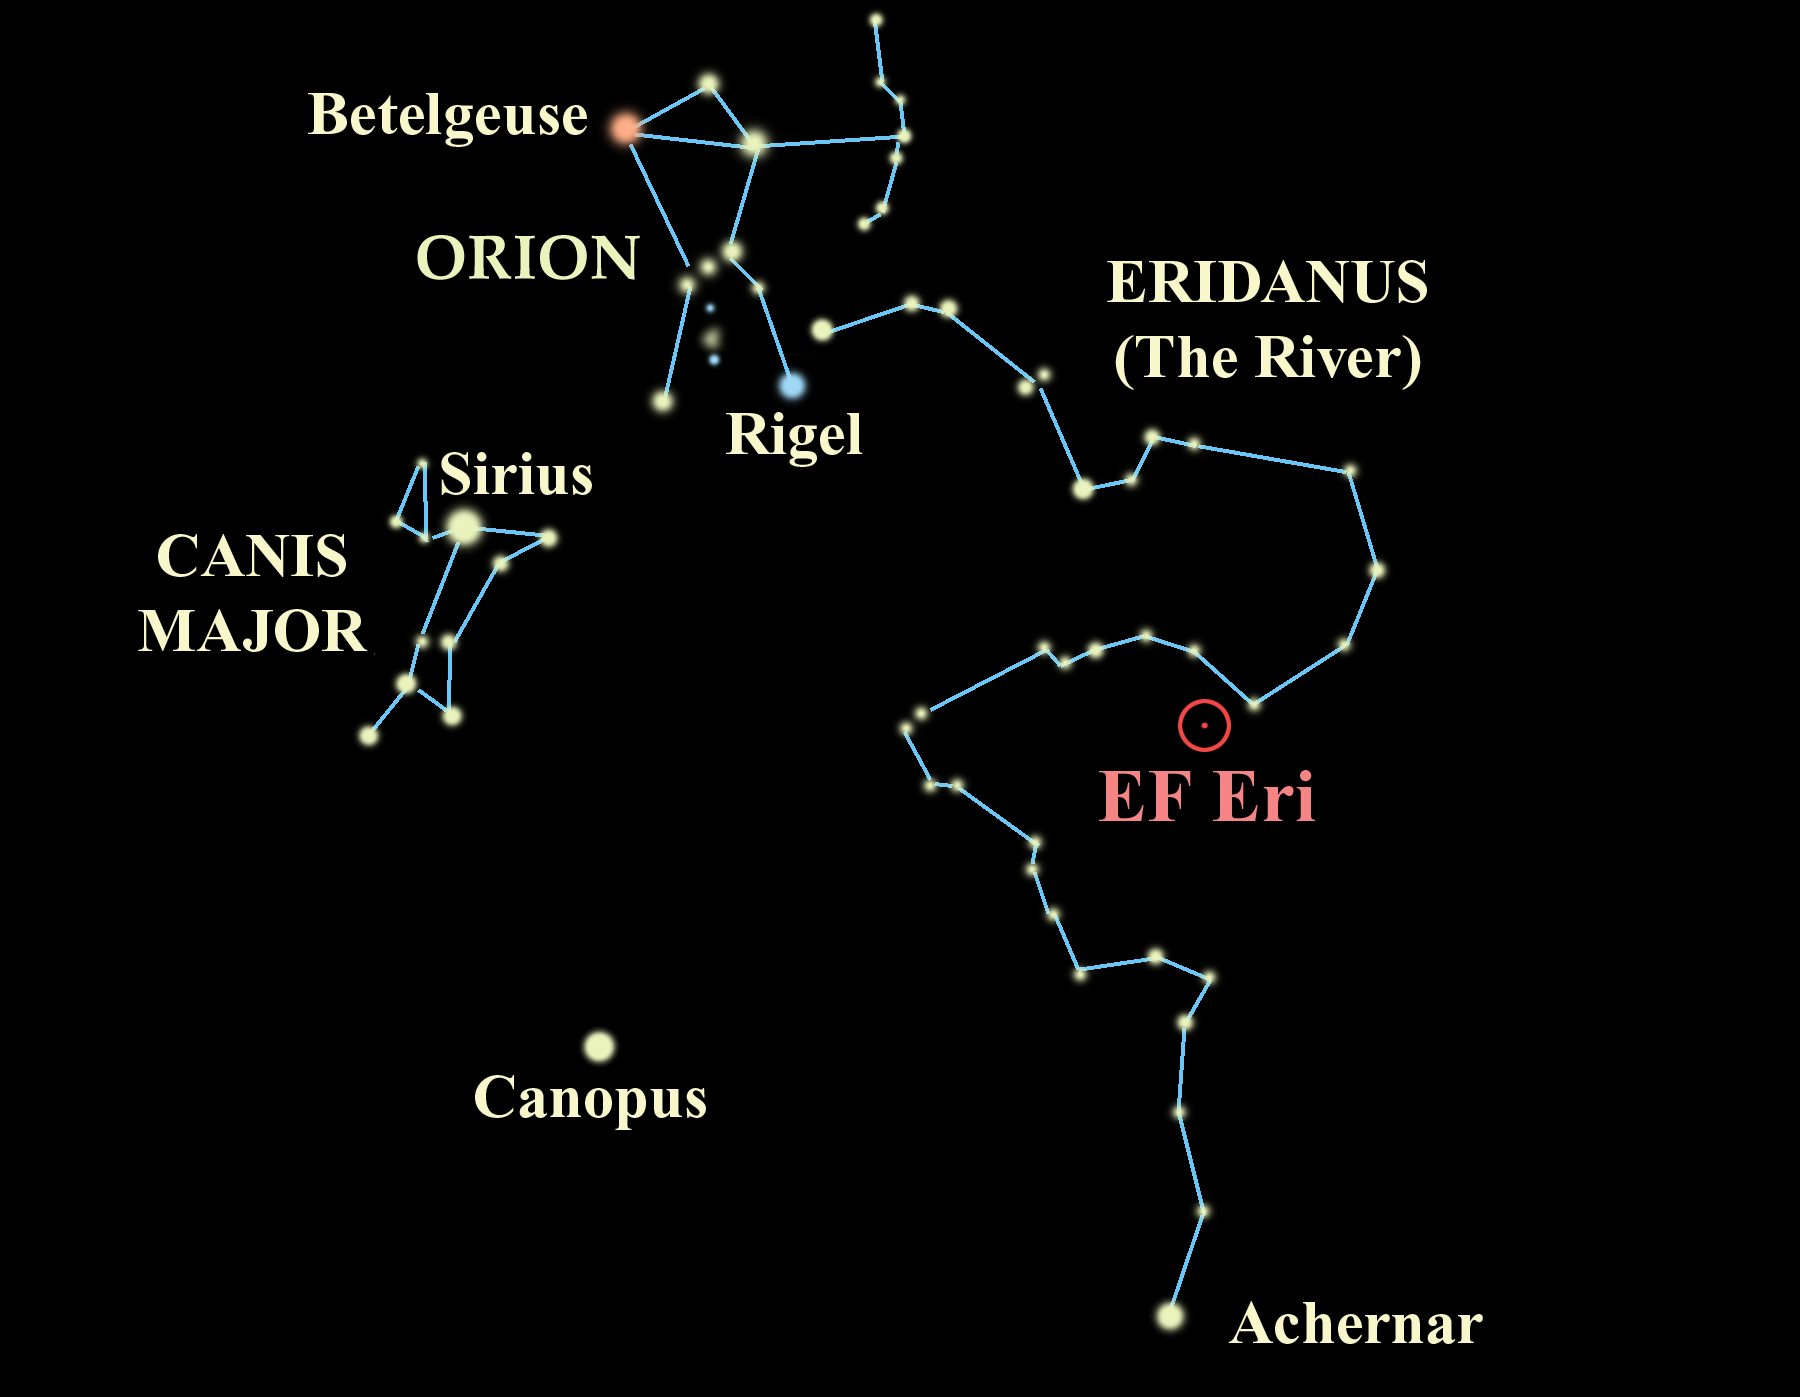

Where in the Sky?

Location of EF Eridanus in the southern constellation of Eridanus, the River. Although only visible in large infrared telescopes today, some 500 million years ago, this system might have been visible as a dim point of light to the naked eye.

Credit: Gemini Observatory/NSF/AURA/J. Lomberg